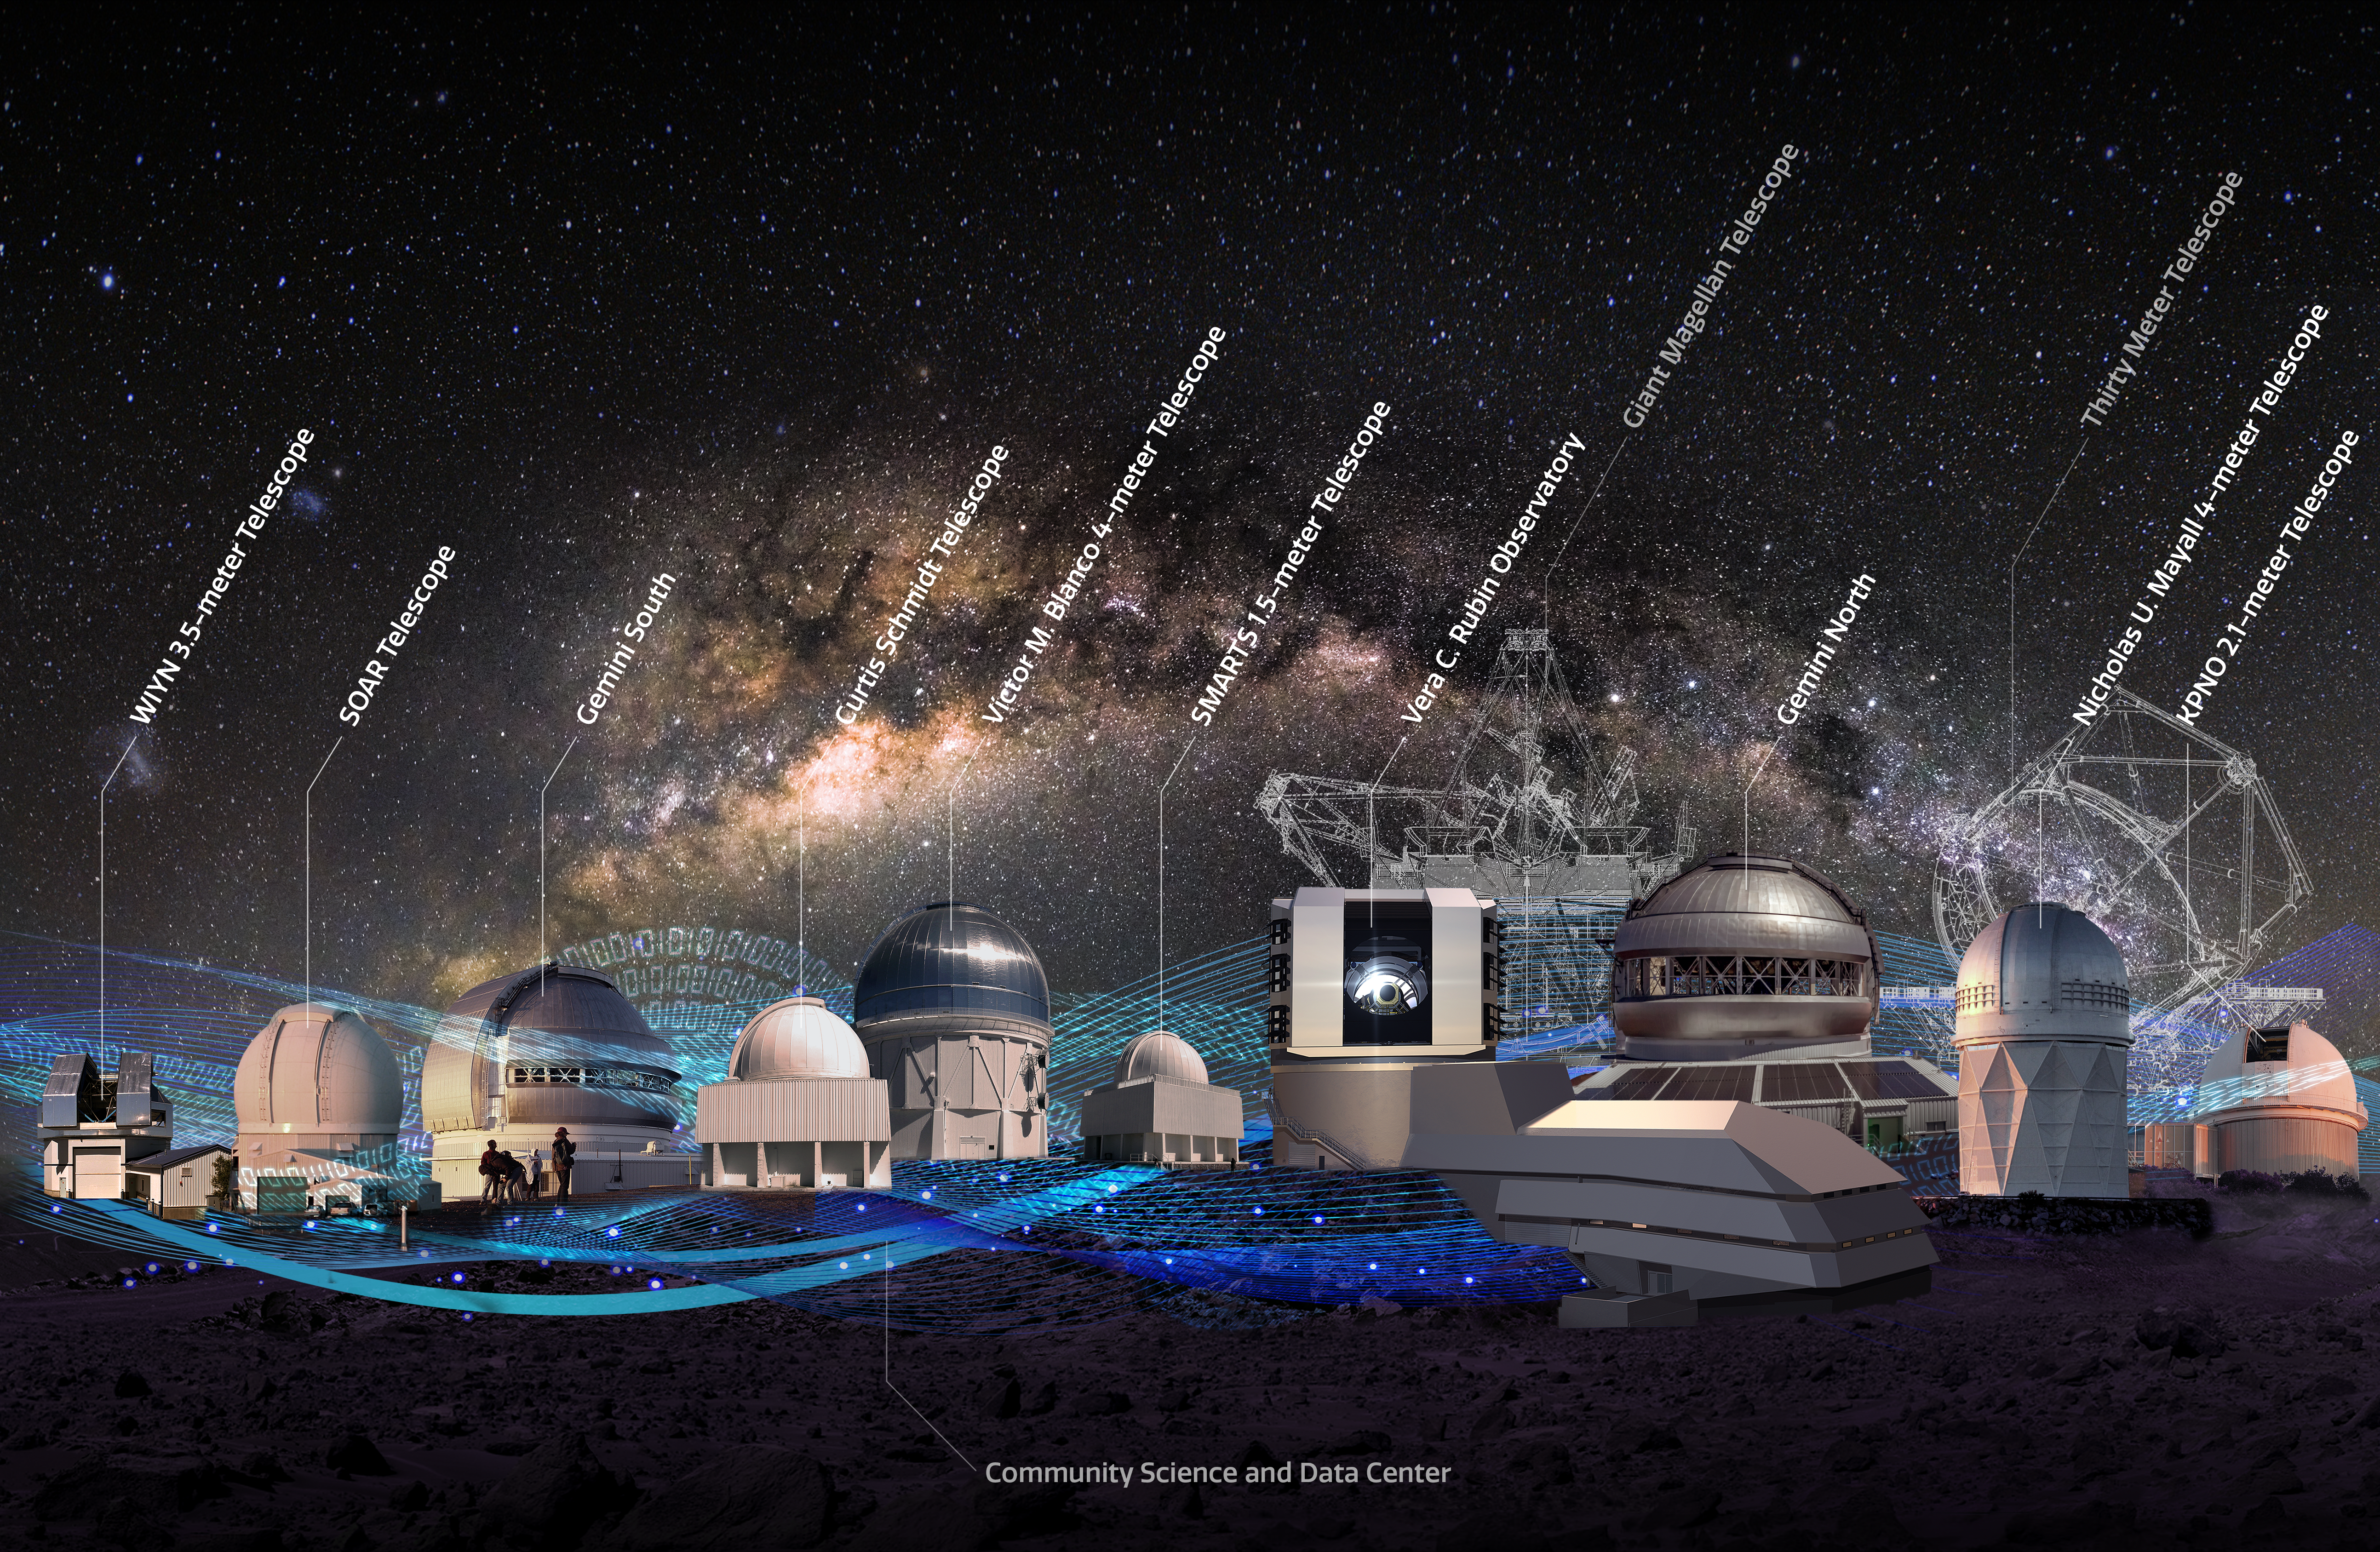

NOIRLab’s current and potential future system

NOIRLab’s current and potential future system of observatories and data-driven exploration tools.

Credit: NOIRLab/NSF/AURA/P. Marenfeld